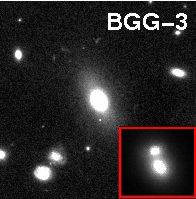

How do galaxies grow?

The inset in this image obtained with the Hubble Space Telescope shows that the brightest galaxy in group 3 has also a double nucleus. Thus, these galaxies are currently in the process of merging. This discovery provides unique and powerful validation of hierarchical formation as manifested in both galaxy and cluster assembly.

Credit: ESO